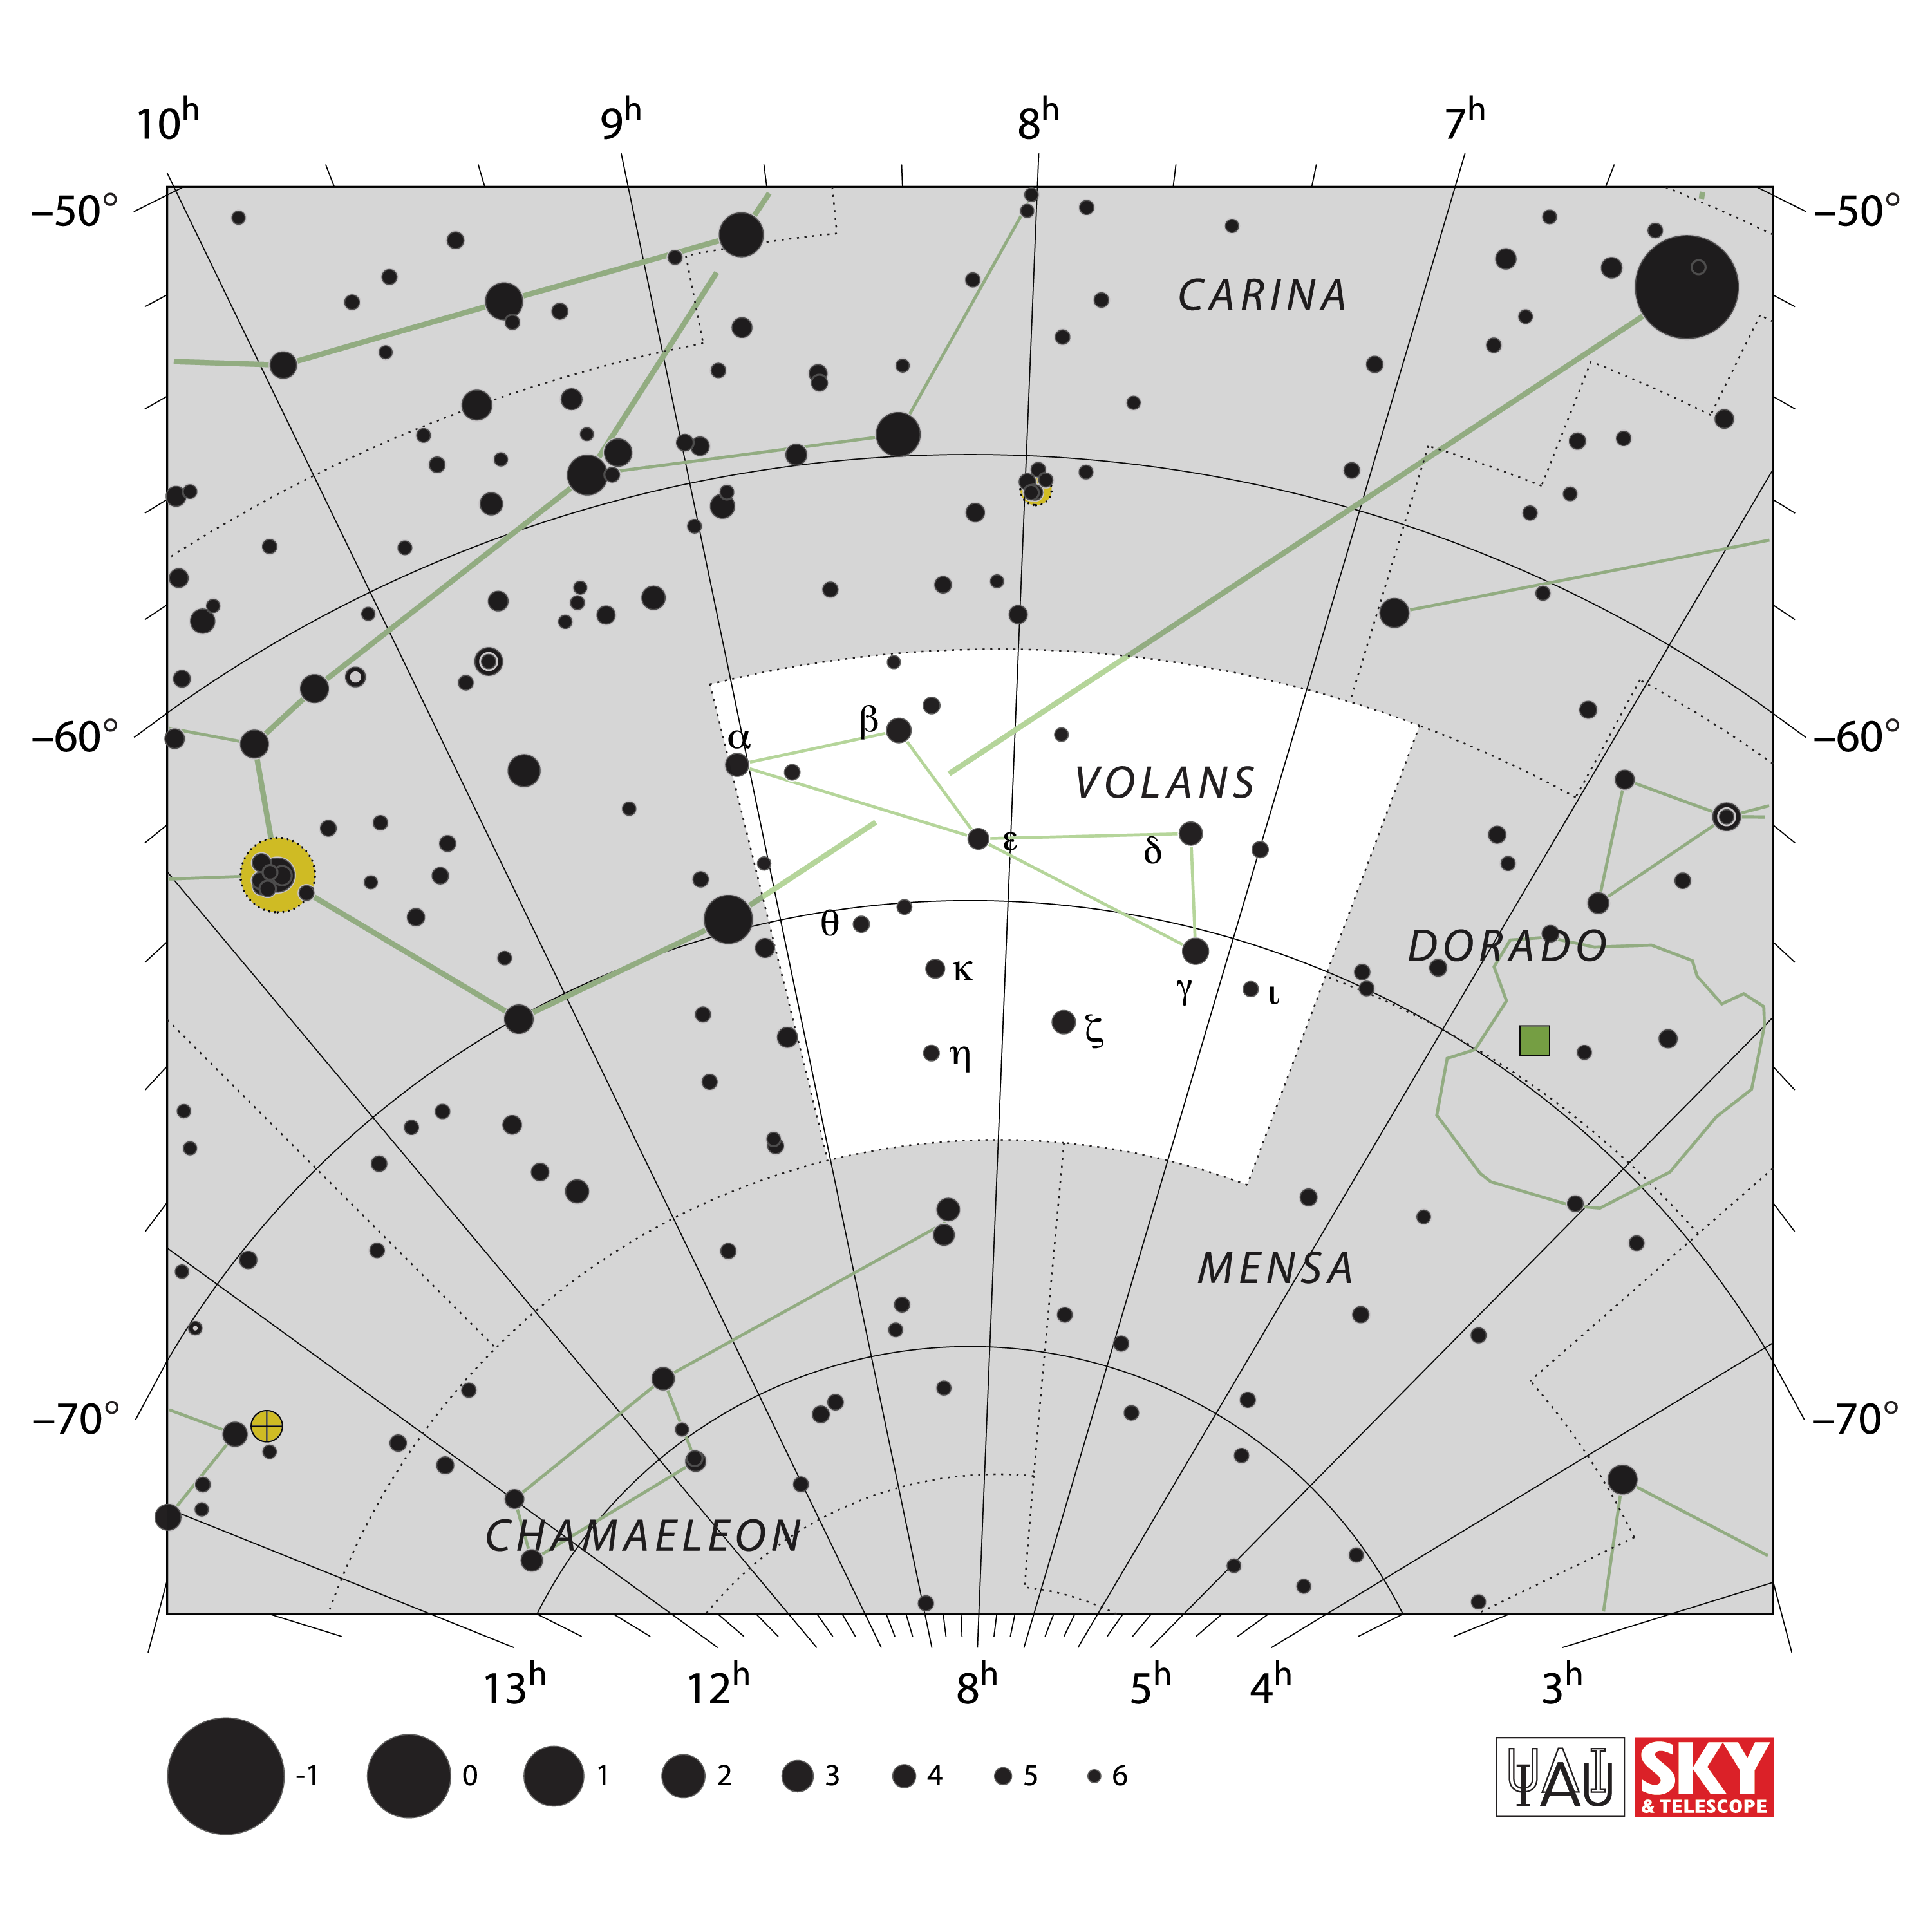

Volans

Credit: IAU and Sky & Telescope